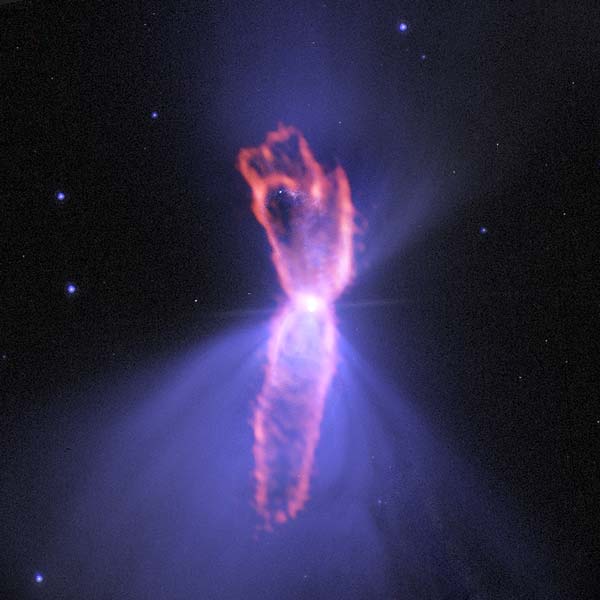

Composite image of the Boomerang Nebula

Composite image of the Boomerang Nebula, a pre-planetary nebula produced by a dying star. ALMA observations (orange) showing the hourglass-shaped outflow, which is embedded inside a roughly round ultra-cold outflow. The hourglass outflow stretches more than three trillion kilometers from end to end (about 21,000 times the distance from the Sun to the Earth), and is the result of a jet that is being fired by the central star, sweeping up the inner regions of the ultra-cold outflow like a snow-plow. The ultra-cold outflow is about 10 times bigger. The ALMA data are shown on top of an image from the Hubble Space Telescope (blue).

Credit: ALMA (ESO/NAOJ/NRAO); NASA/ESA Hubble; NRAO/AUI/NSF |